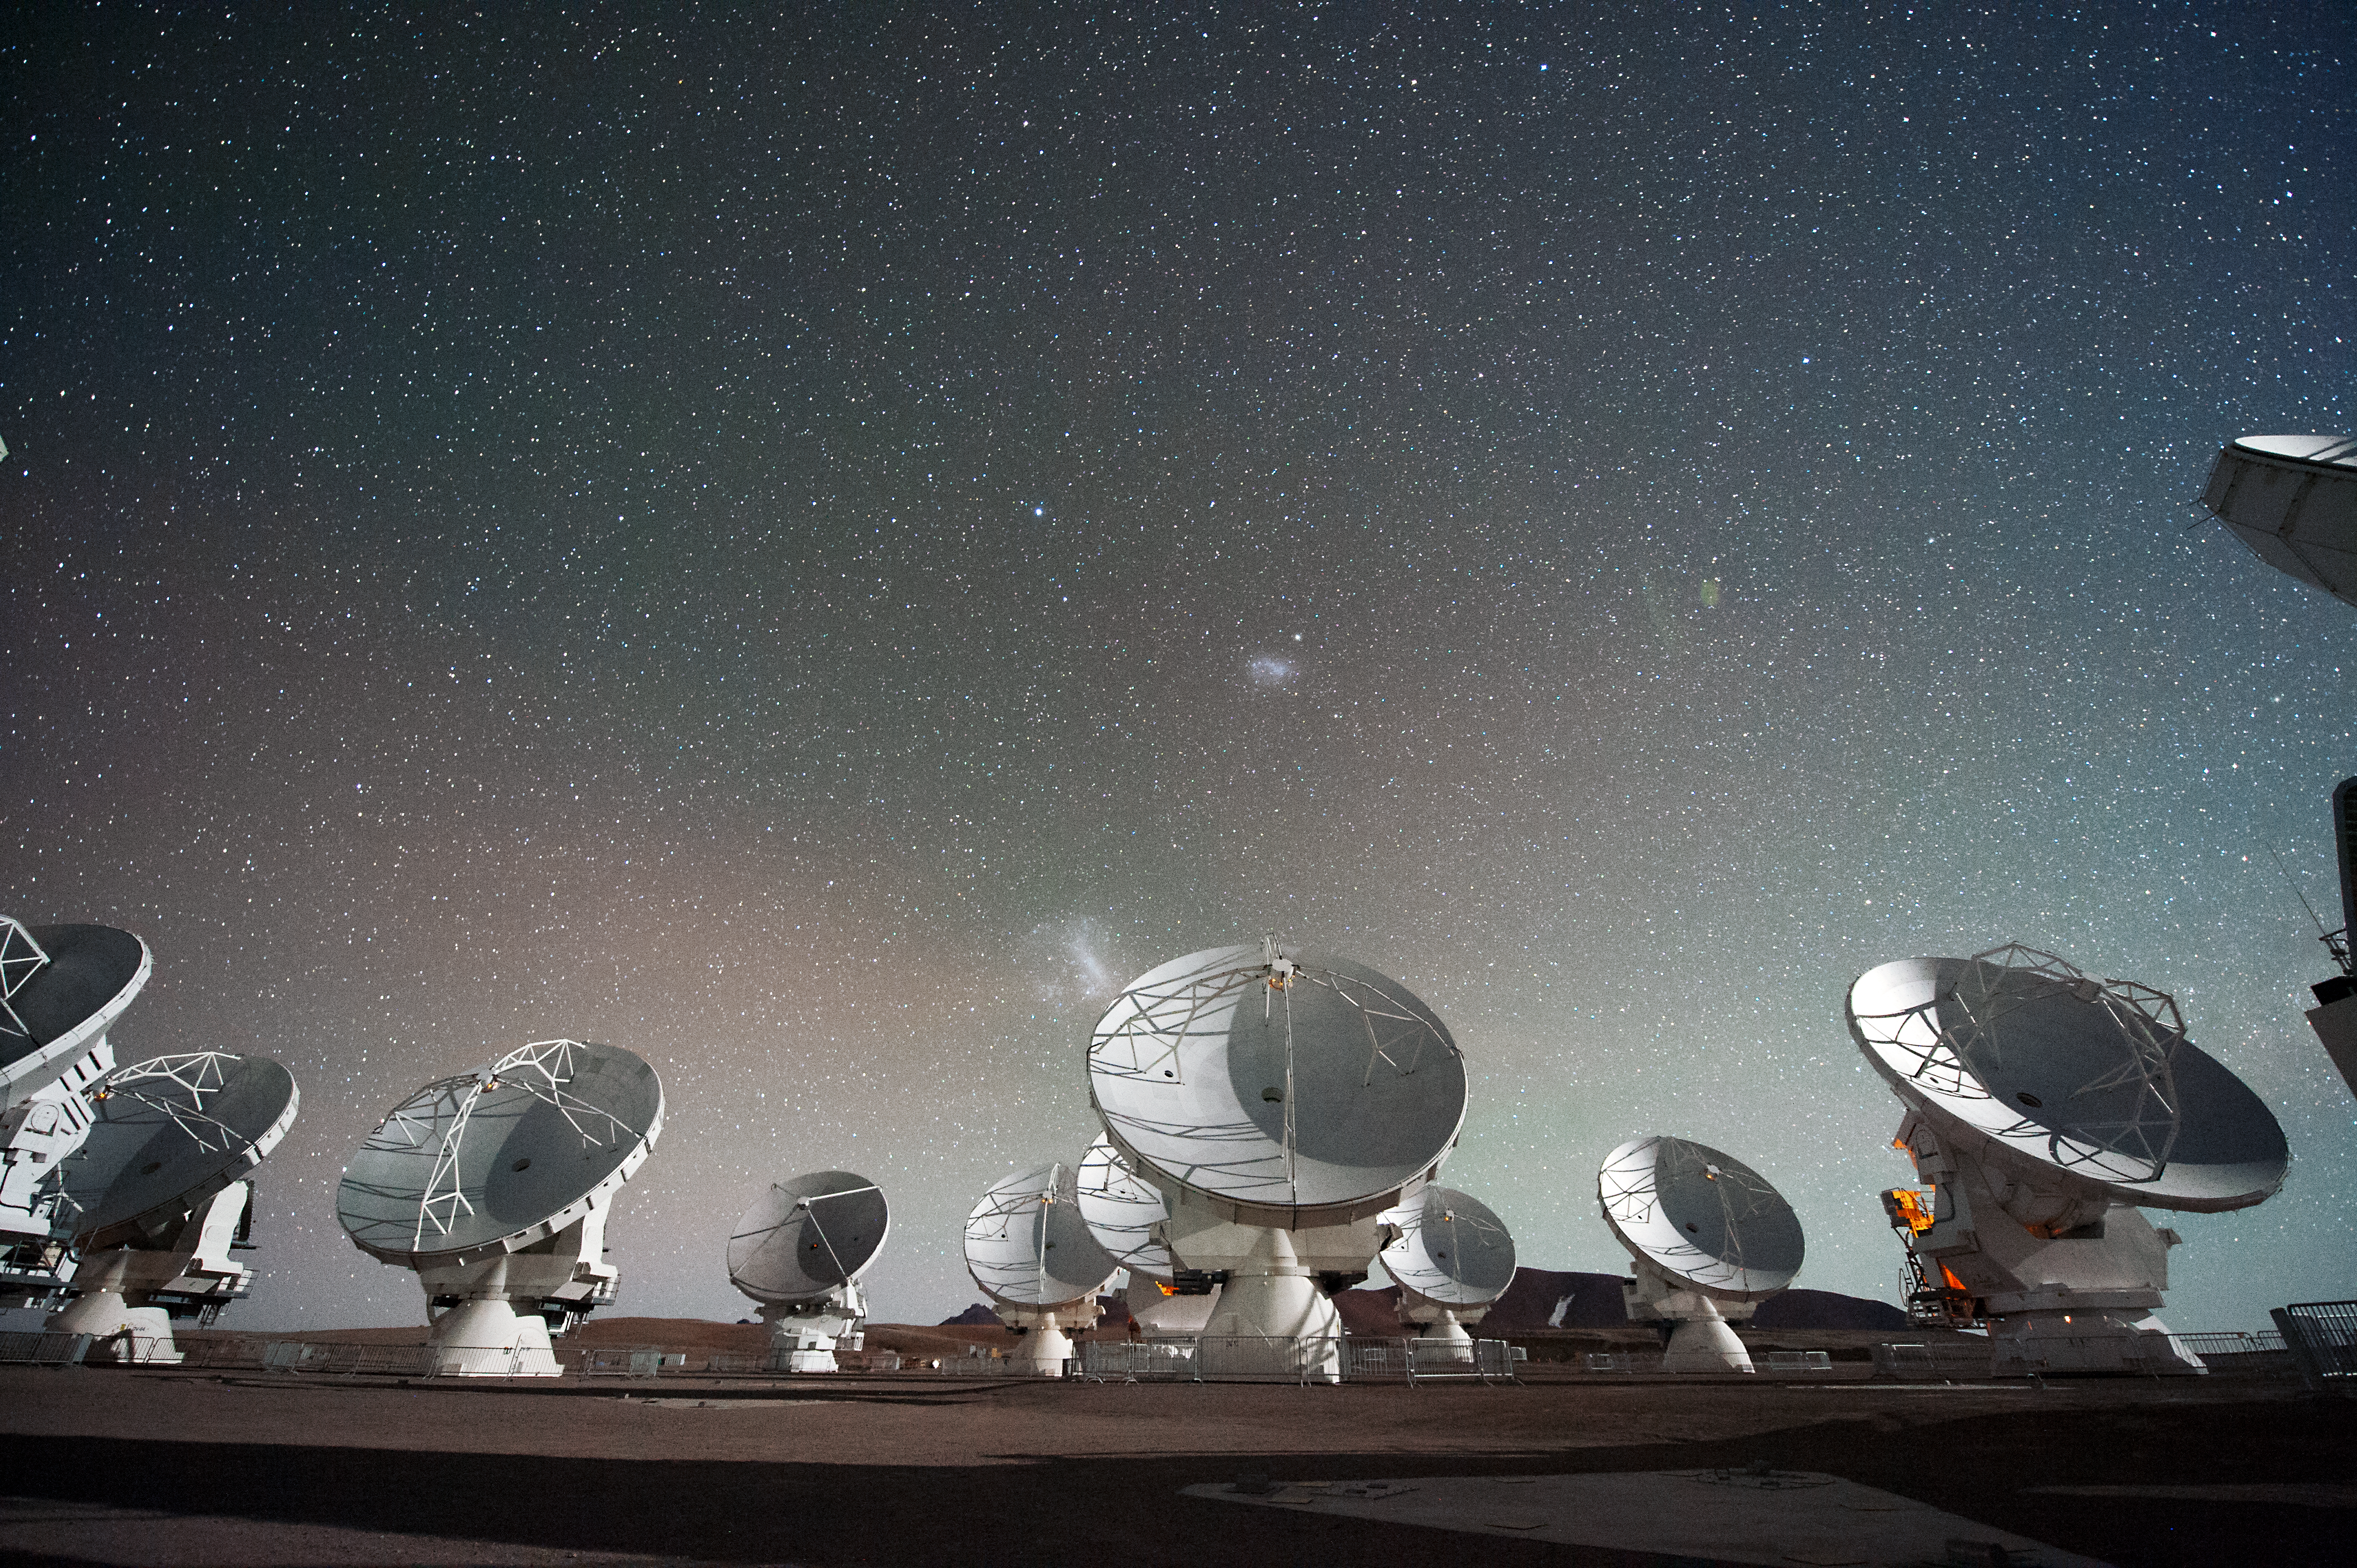

The Atacama Large Millimeter/submillimeter Array (ALMA) by night, under the Magellanic Clouds

Antennas of the Atacama Large Millimeter/submillimeter Array (ALMA), on the Chajnantor Plateau in the Chilean Andes. The Large and Small Magellanic Clouds, two companion galaxies to our own Milky Way galaxy, can be seen as bright smudges in the night sky, in the centre of the photograph.

Credit: ESO/C. Malin